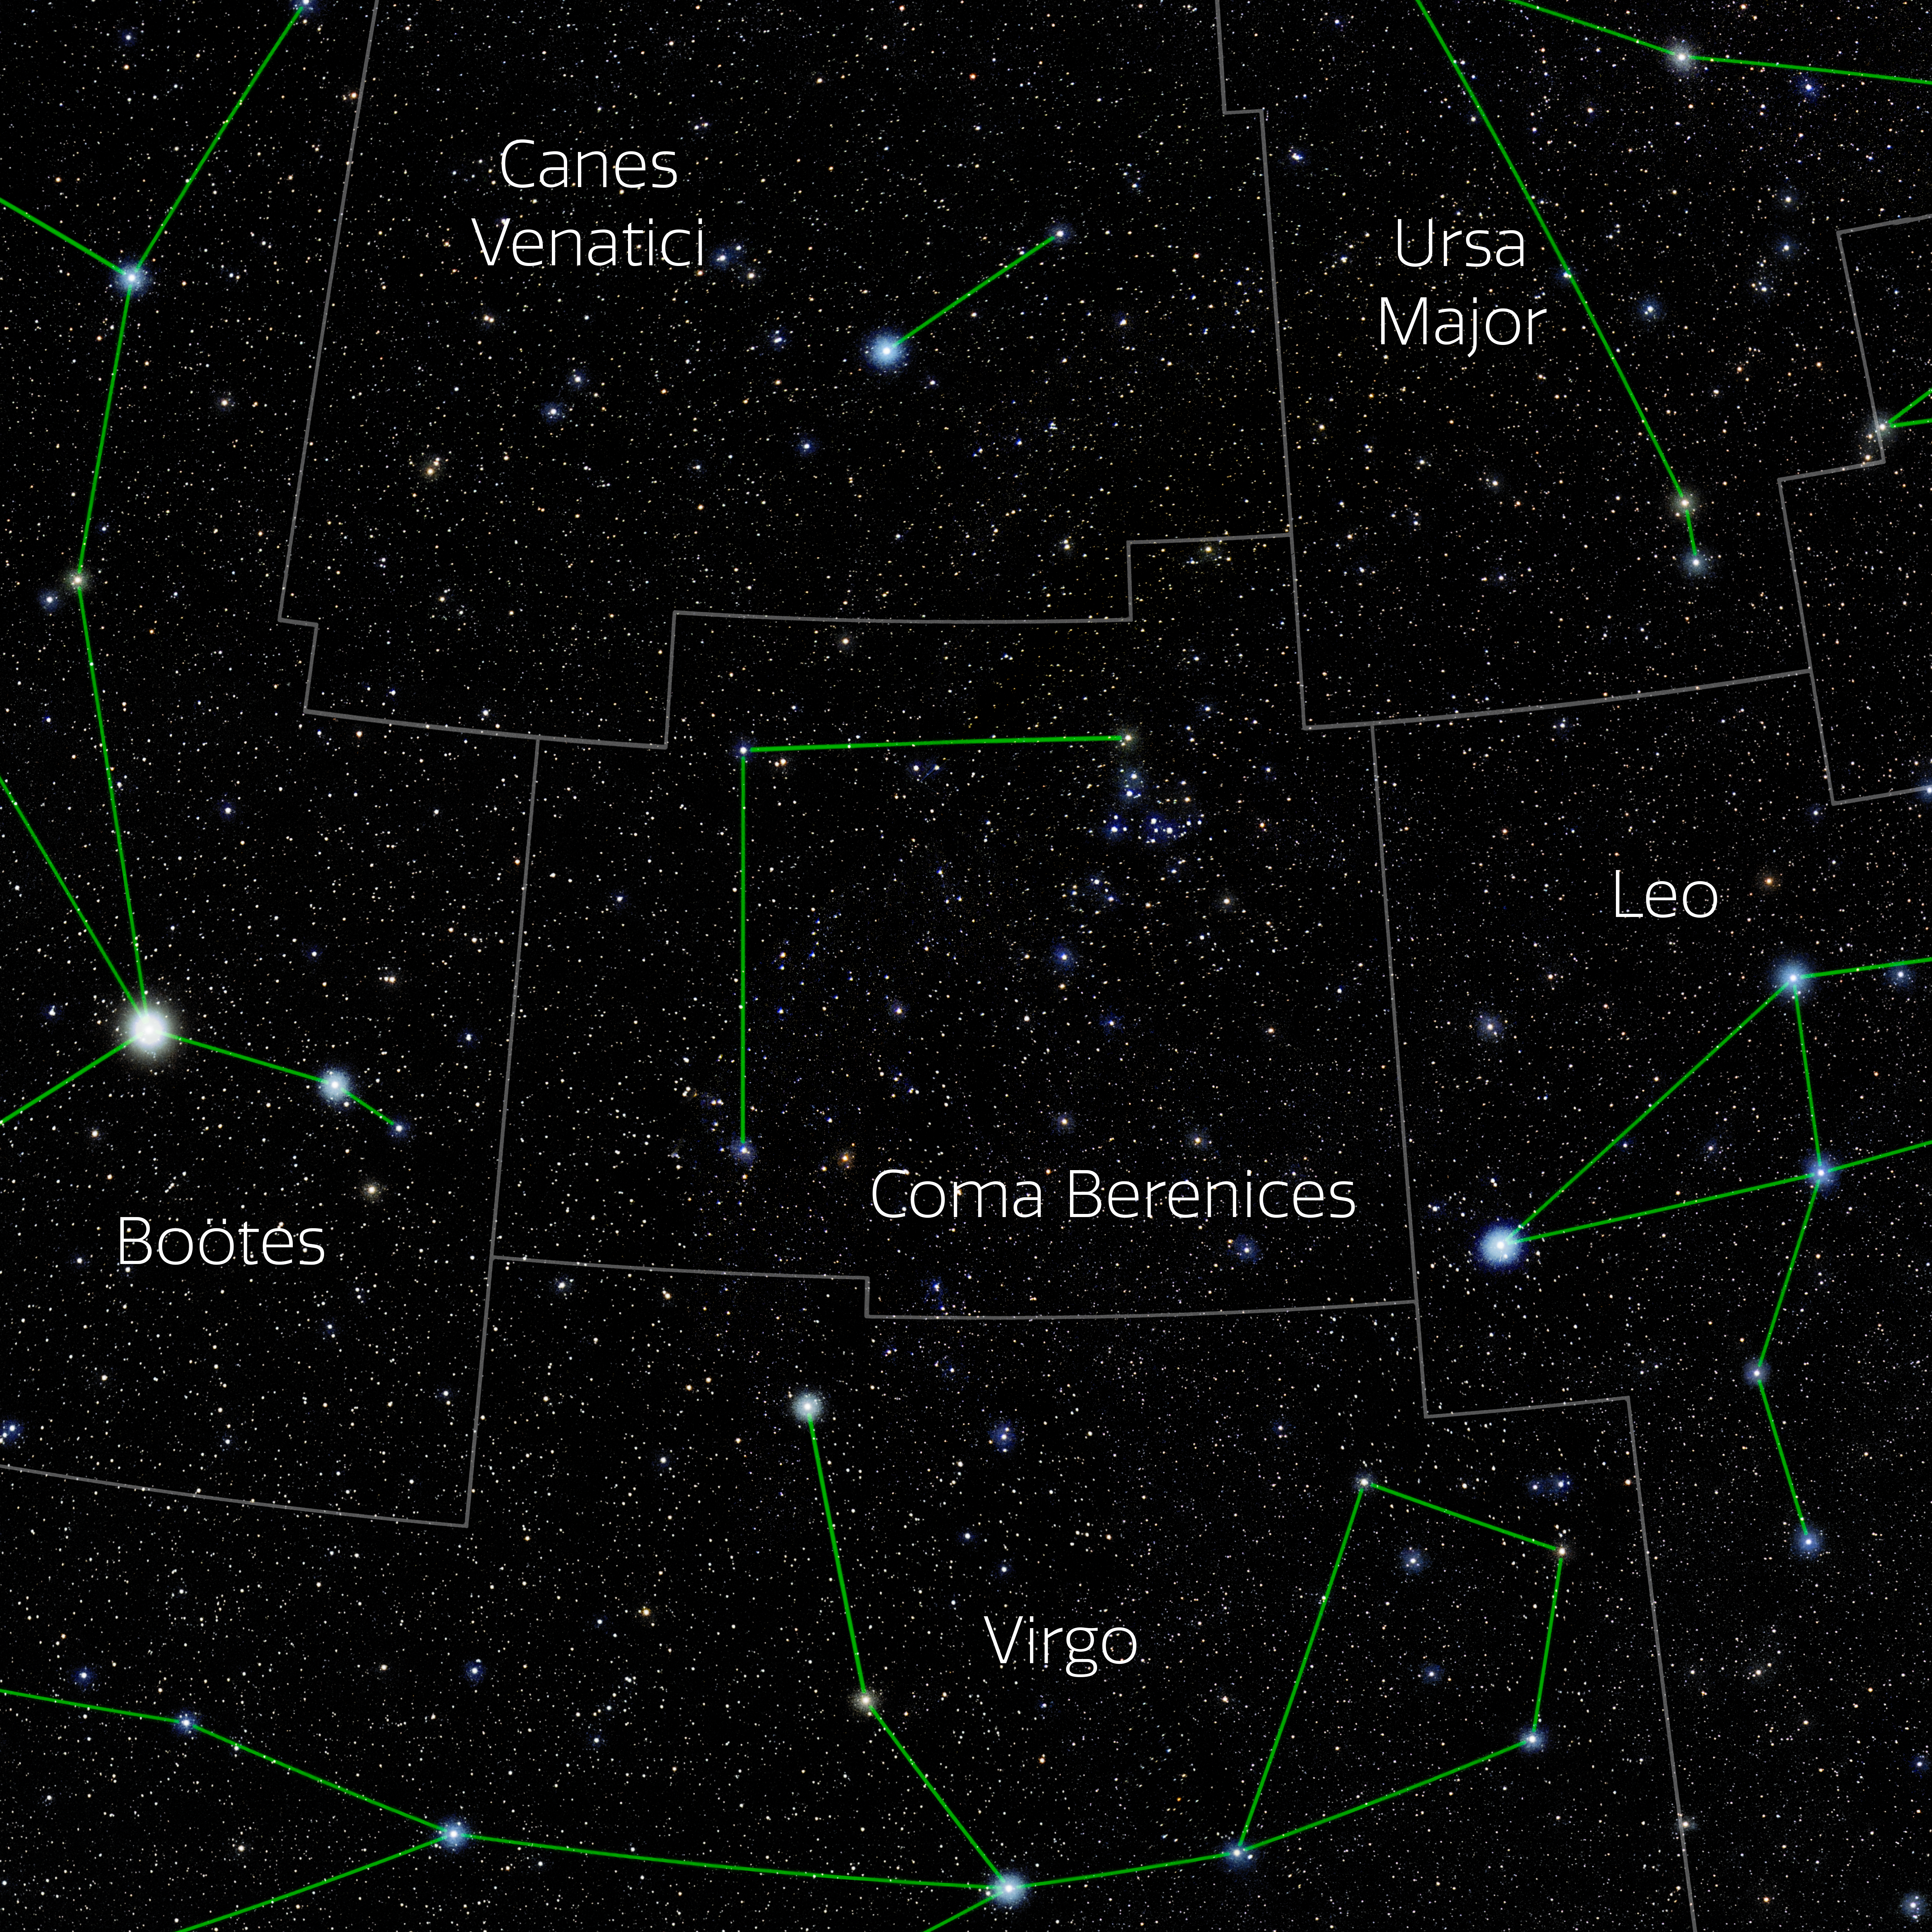

Coma Berenices (Annotated)

Photo of the constellation Coma Berenices with annotations from IAU and Sky & Telescope. Here is the non-annotated version.

Credit: E. Slawik/NOIRLab/NSF/AURA/M. Zamani